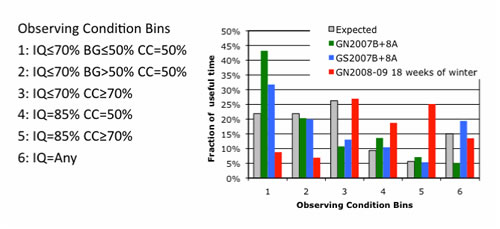

Distribution of time on the sky in the six broad observing condition bins

Distribution of time on the sky in the six broad observing condition bins. Weather loss is not included. Of the time on the sky at Gemini North during the 18 weeks of the winter 2008-09, only 15.7% were in “prime conditions” (bin 1+2), while the “normal” is ~64% in “prime conditions.”

Credit: International Gemini Observatory/NOIRLab/NSF/AURA